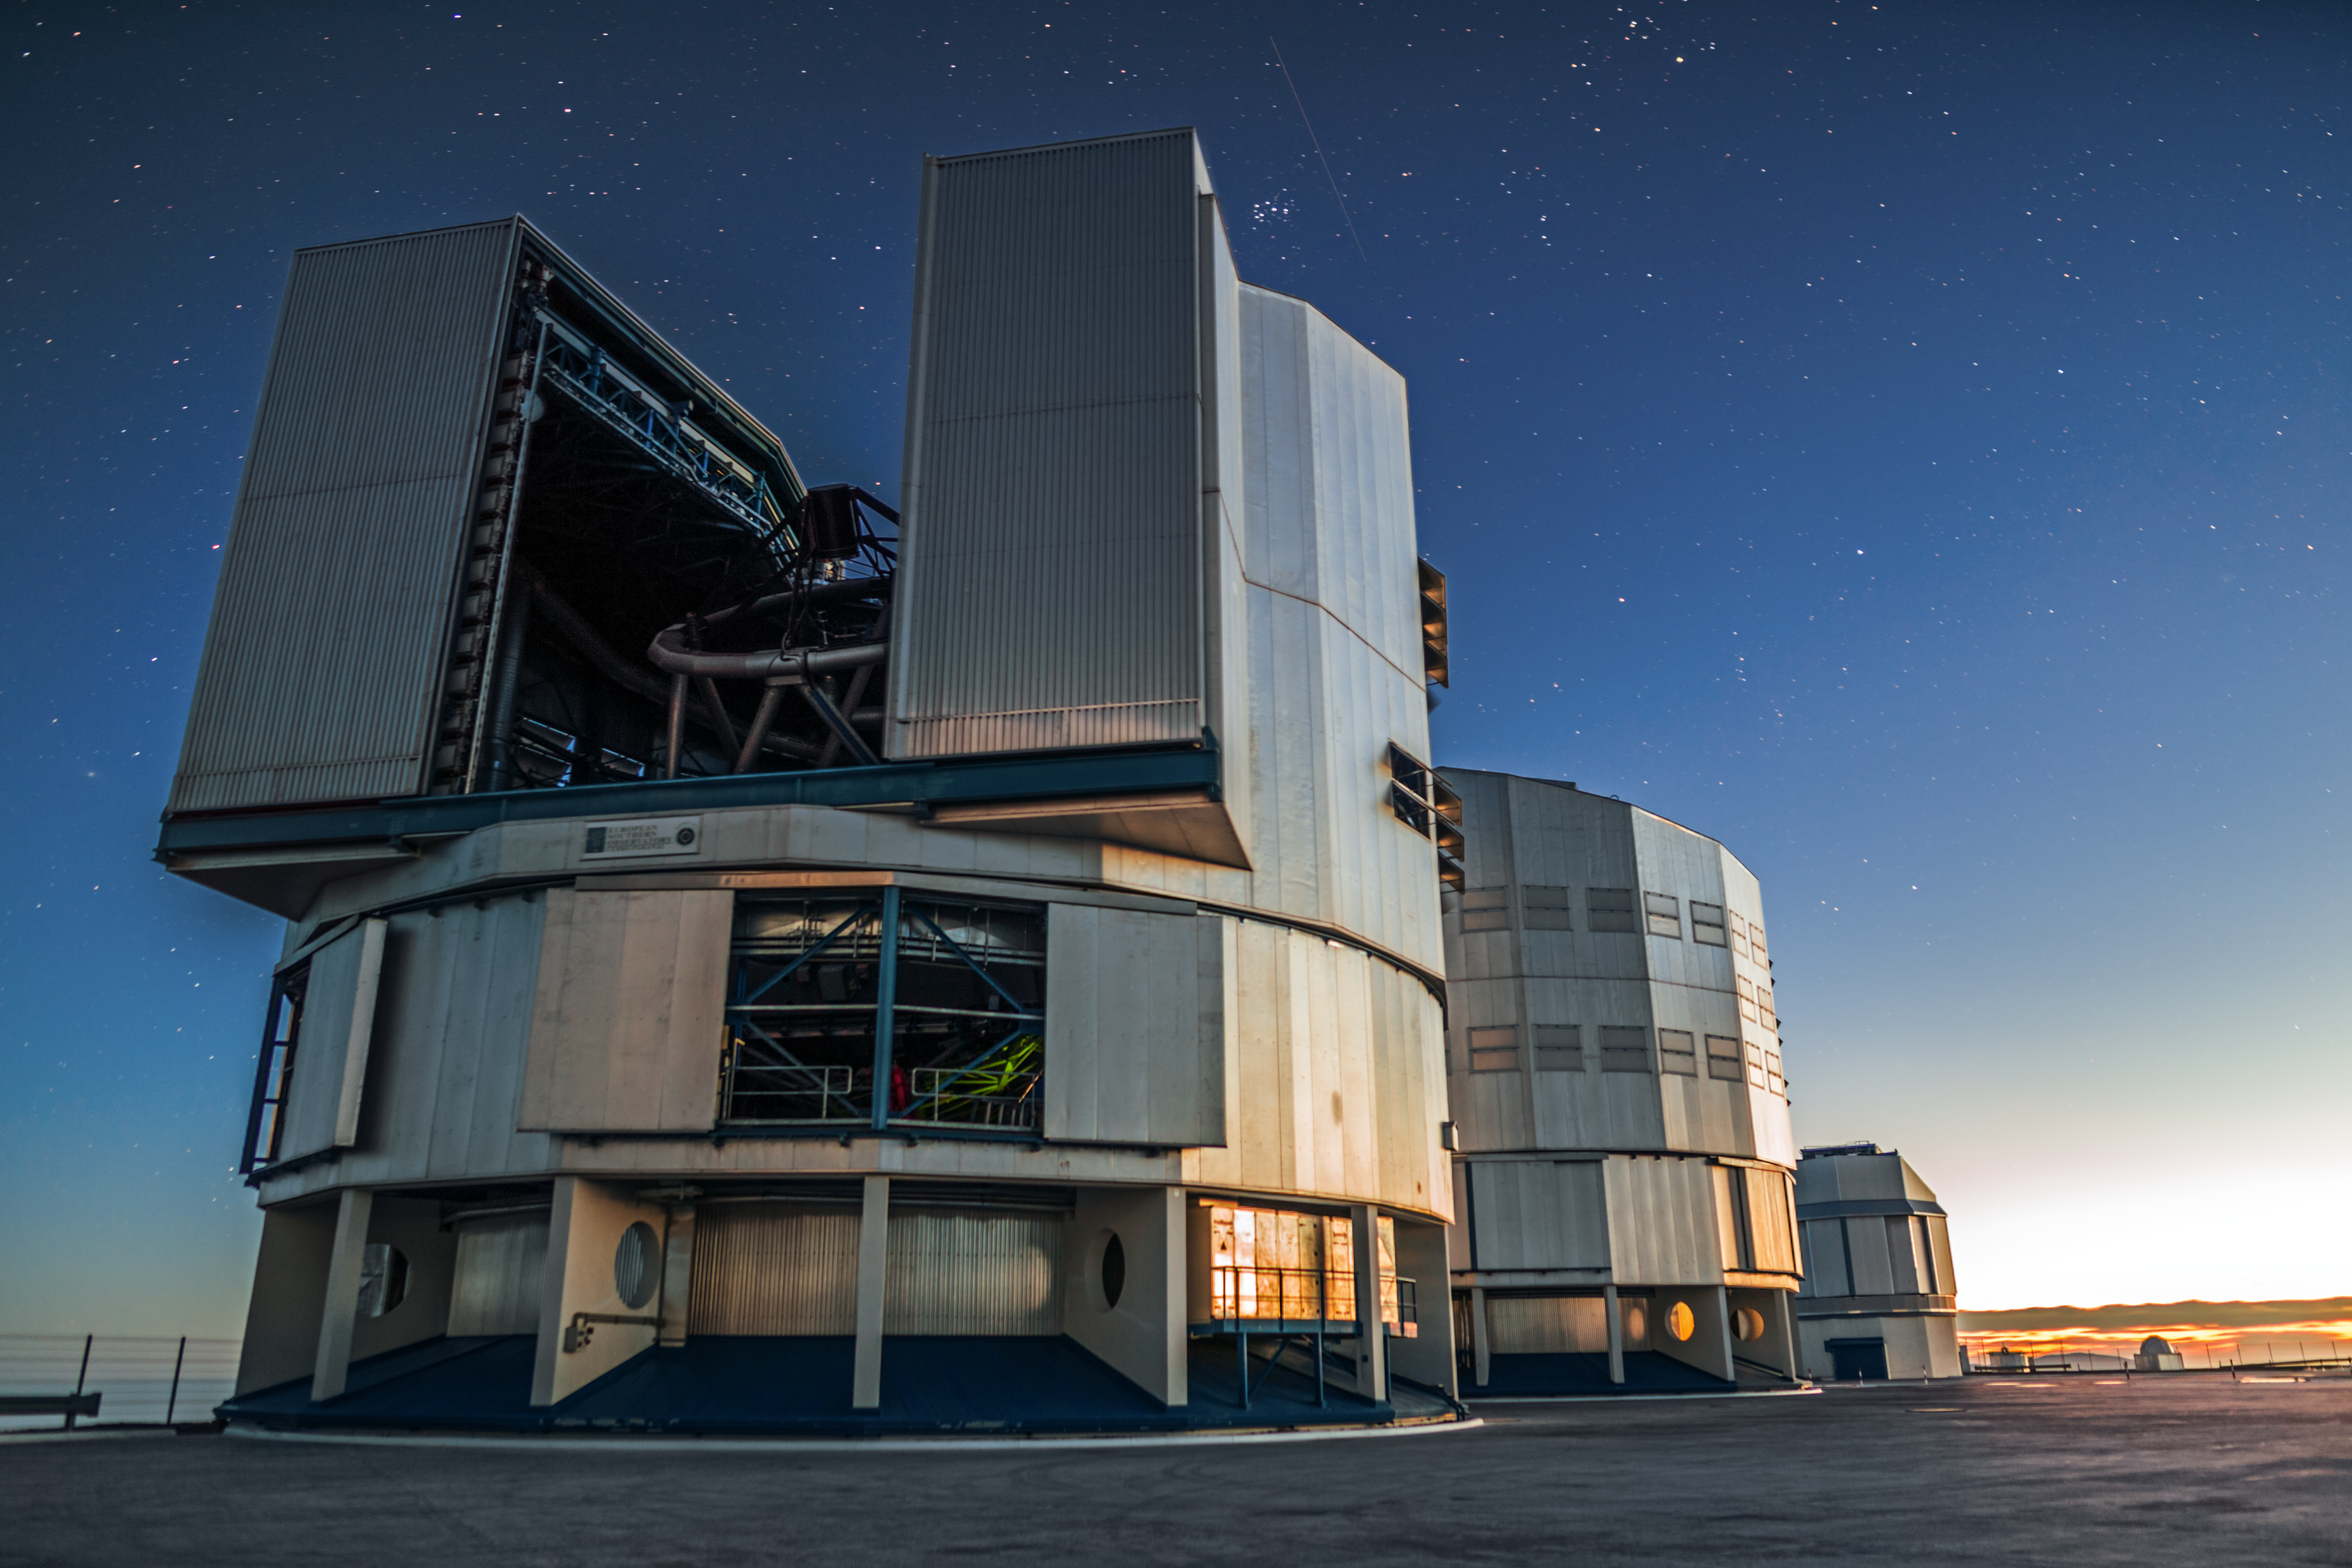

Sundown on the VLT

The orange glow of the setting Sun catches the VLT, signalling the start of operations.

Credit: A. Tudorica/ESO